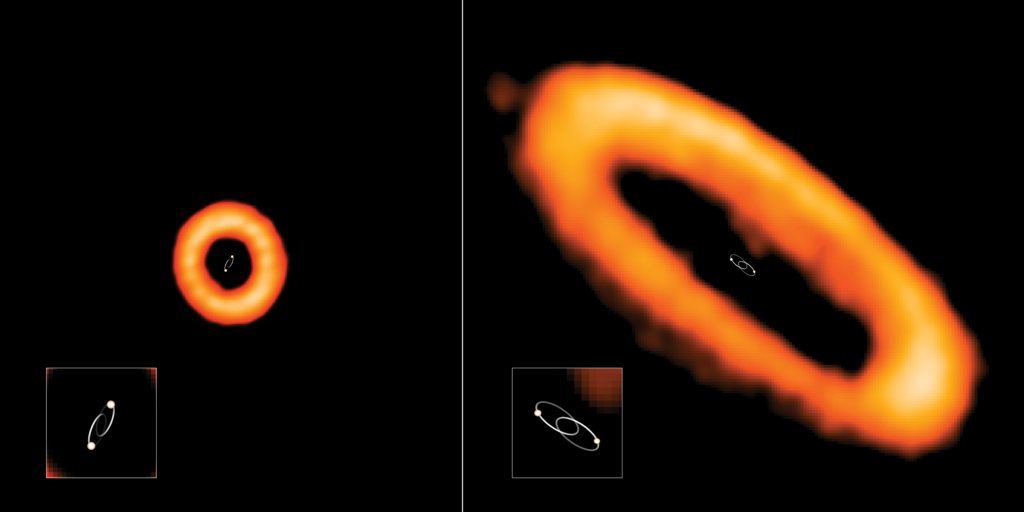

Aligned and Misaligned Circumbinary Disks

Two examples of aligned and misaligned protoplanetary disks around binary stars (circumbinary disks), observed with ALMA. Binary star orbits are added for clarity. Left: in star system HD 98800 B, the disk is misaligned with inner binary stars. The stars are orbiting each other (in this view, towards and away from us) in 315 days. Right: in star system AK Sco, the disk is in line with the orbit of its binary stars. The stars are orbiting each other in 13.6 days.

Credit: NRAO/AUI/NSF, S. Dagnello